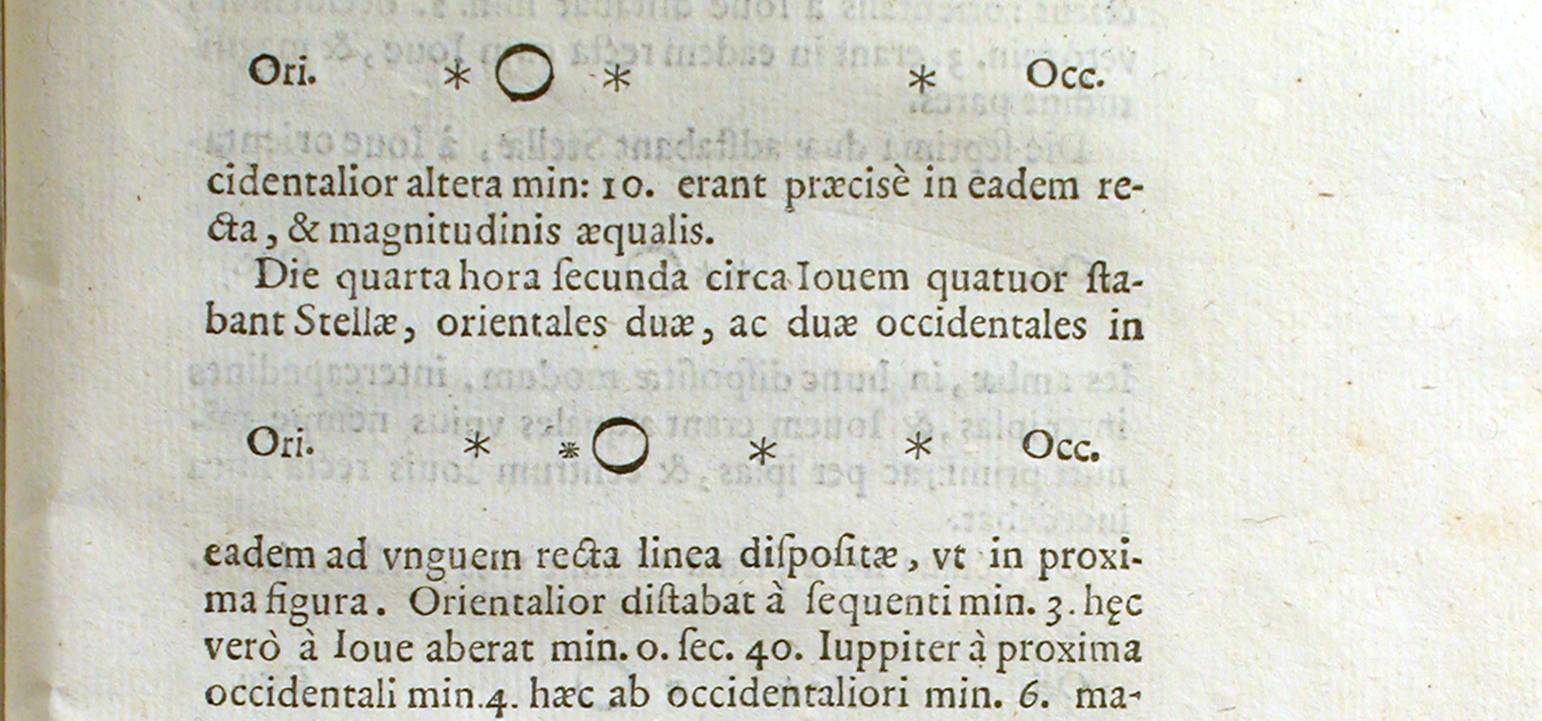

Sample of Sidereus Nuncius drawings of Jupiter and the Medicean Stars

Sample of Sidereus Nuncius drawings of Jupiter and the Medicean Stars.

Credit: History of Science Collections, University of Oklahoma Libraries